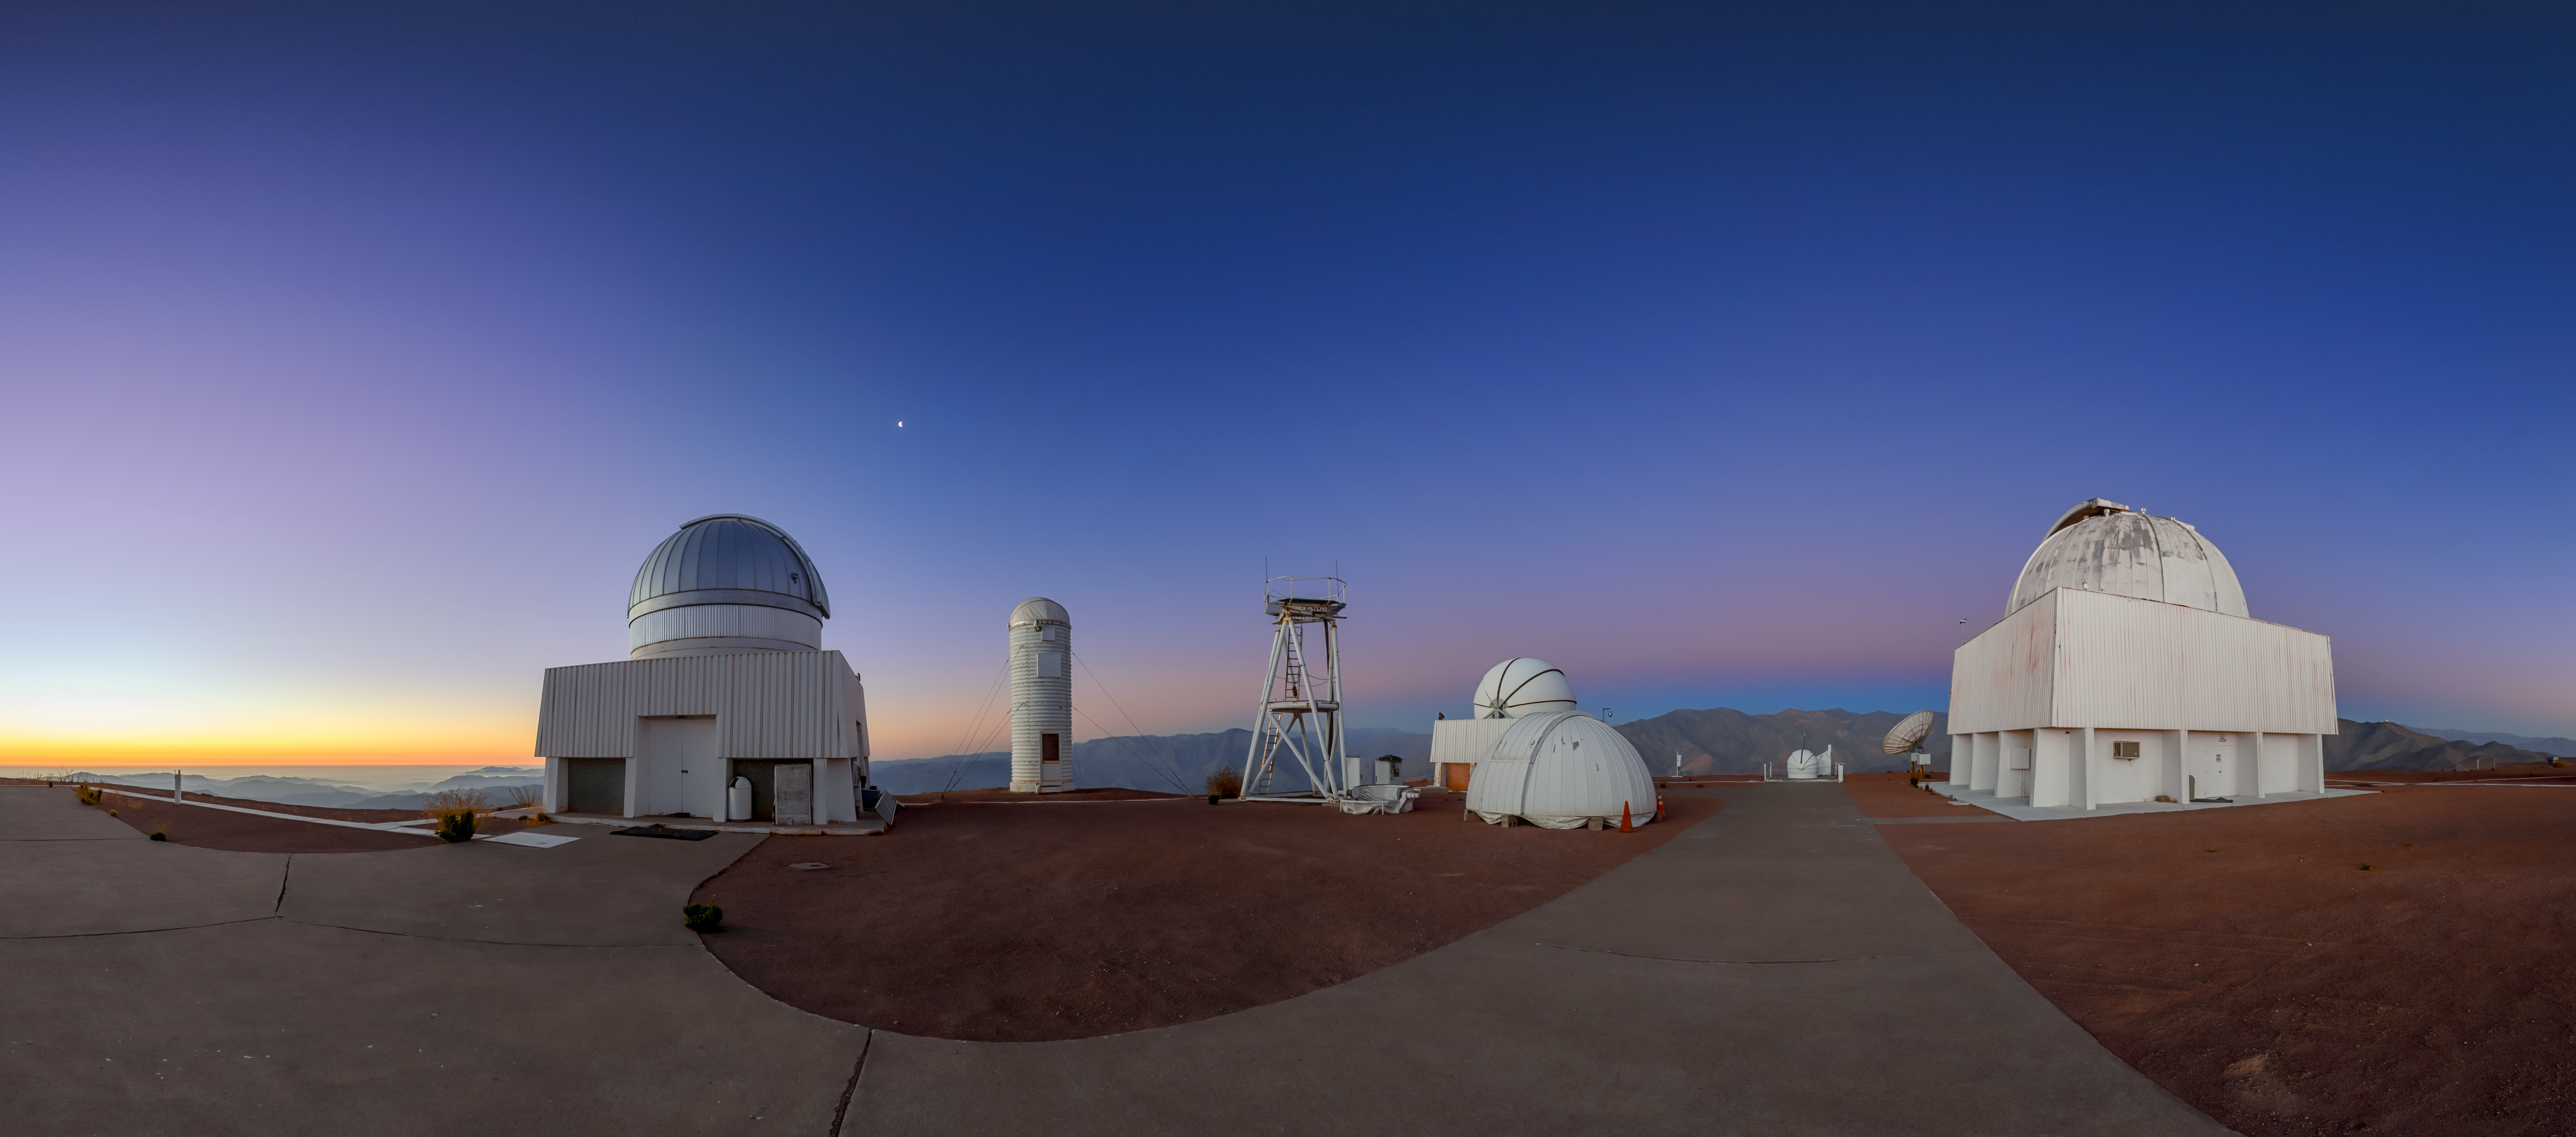

Dawning of Venus at Cerro-Tololo (Close-up)

Dawn breaks behind the mountain of Cerro Tololo, bringing with it another day full of discoveries. This Image of the Week captures a panoramic view of the Belt of Venus rising behind instruments of the U.S. National Science Foundation Cerro Tololo Inter-American Observatory (CTIO), a Program of NSF NOIRLab, in Chile. The red ‘belt’ is an atmospheric effect occurring before sunrise and sunset. The bright object in the sky left of center in the image is the waning Moon.

Another wider view of this image was featured as an Image of the Week and can also be found in the fulldome format.

This photo was taken as part of the NOIRLab 2022 Photo Expedition to all the NOIRLab sites. Petr Horálek, the photographer, is a NOIRLab Audiovisual Ambassador.

Credit: CTIO/NOIRLab/NSF/AURA/P. Horálek (Institute of Physics in Opava)